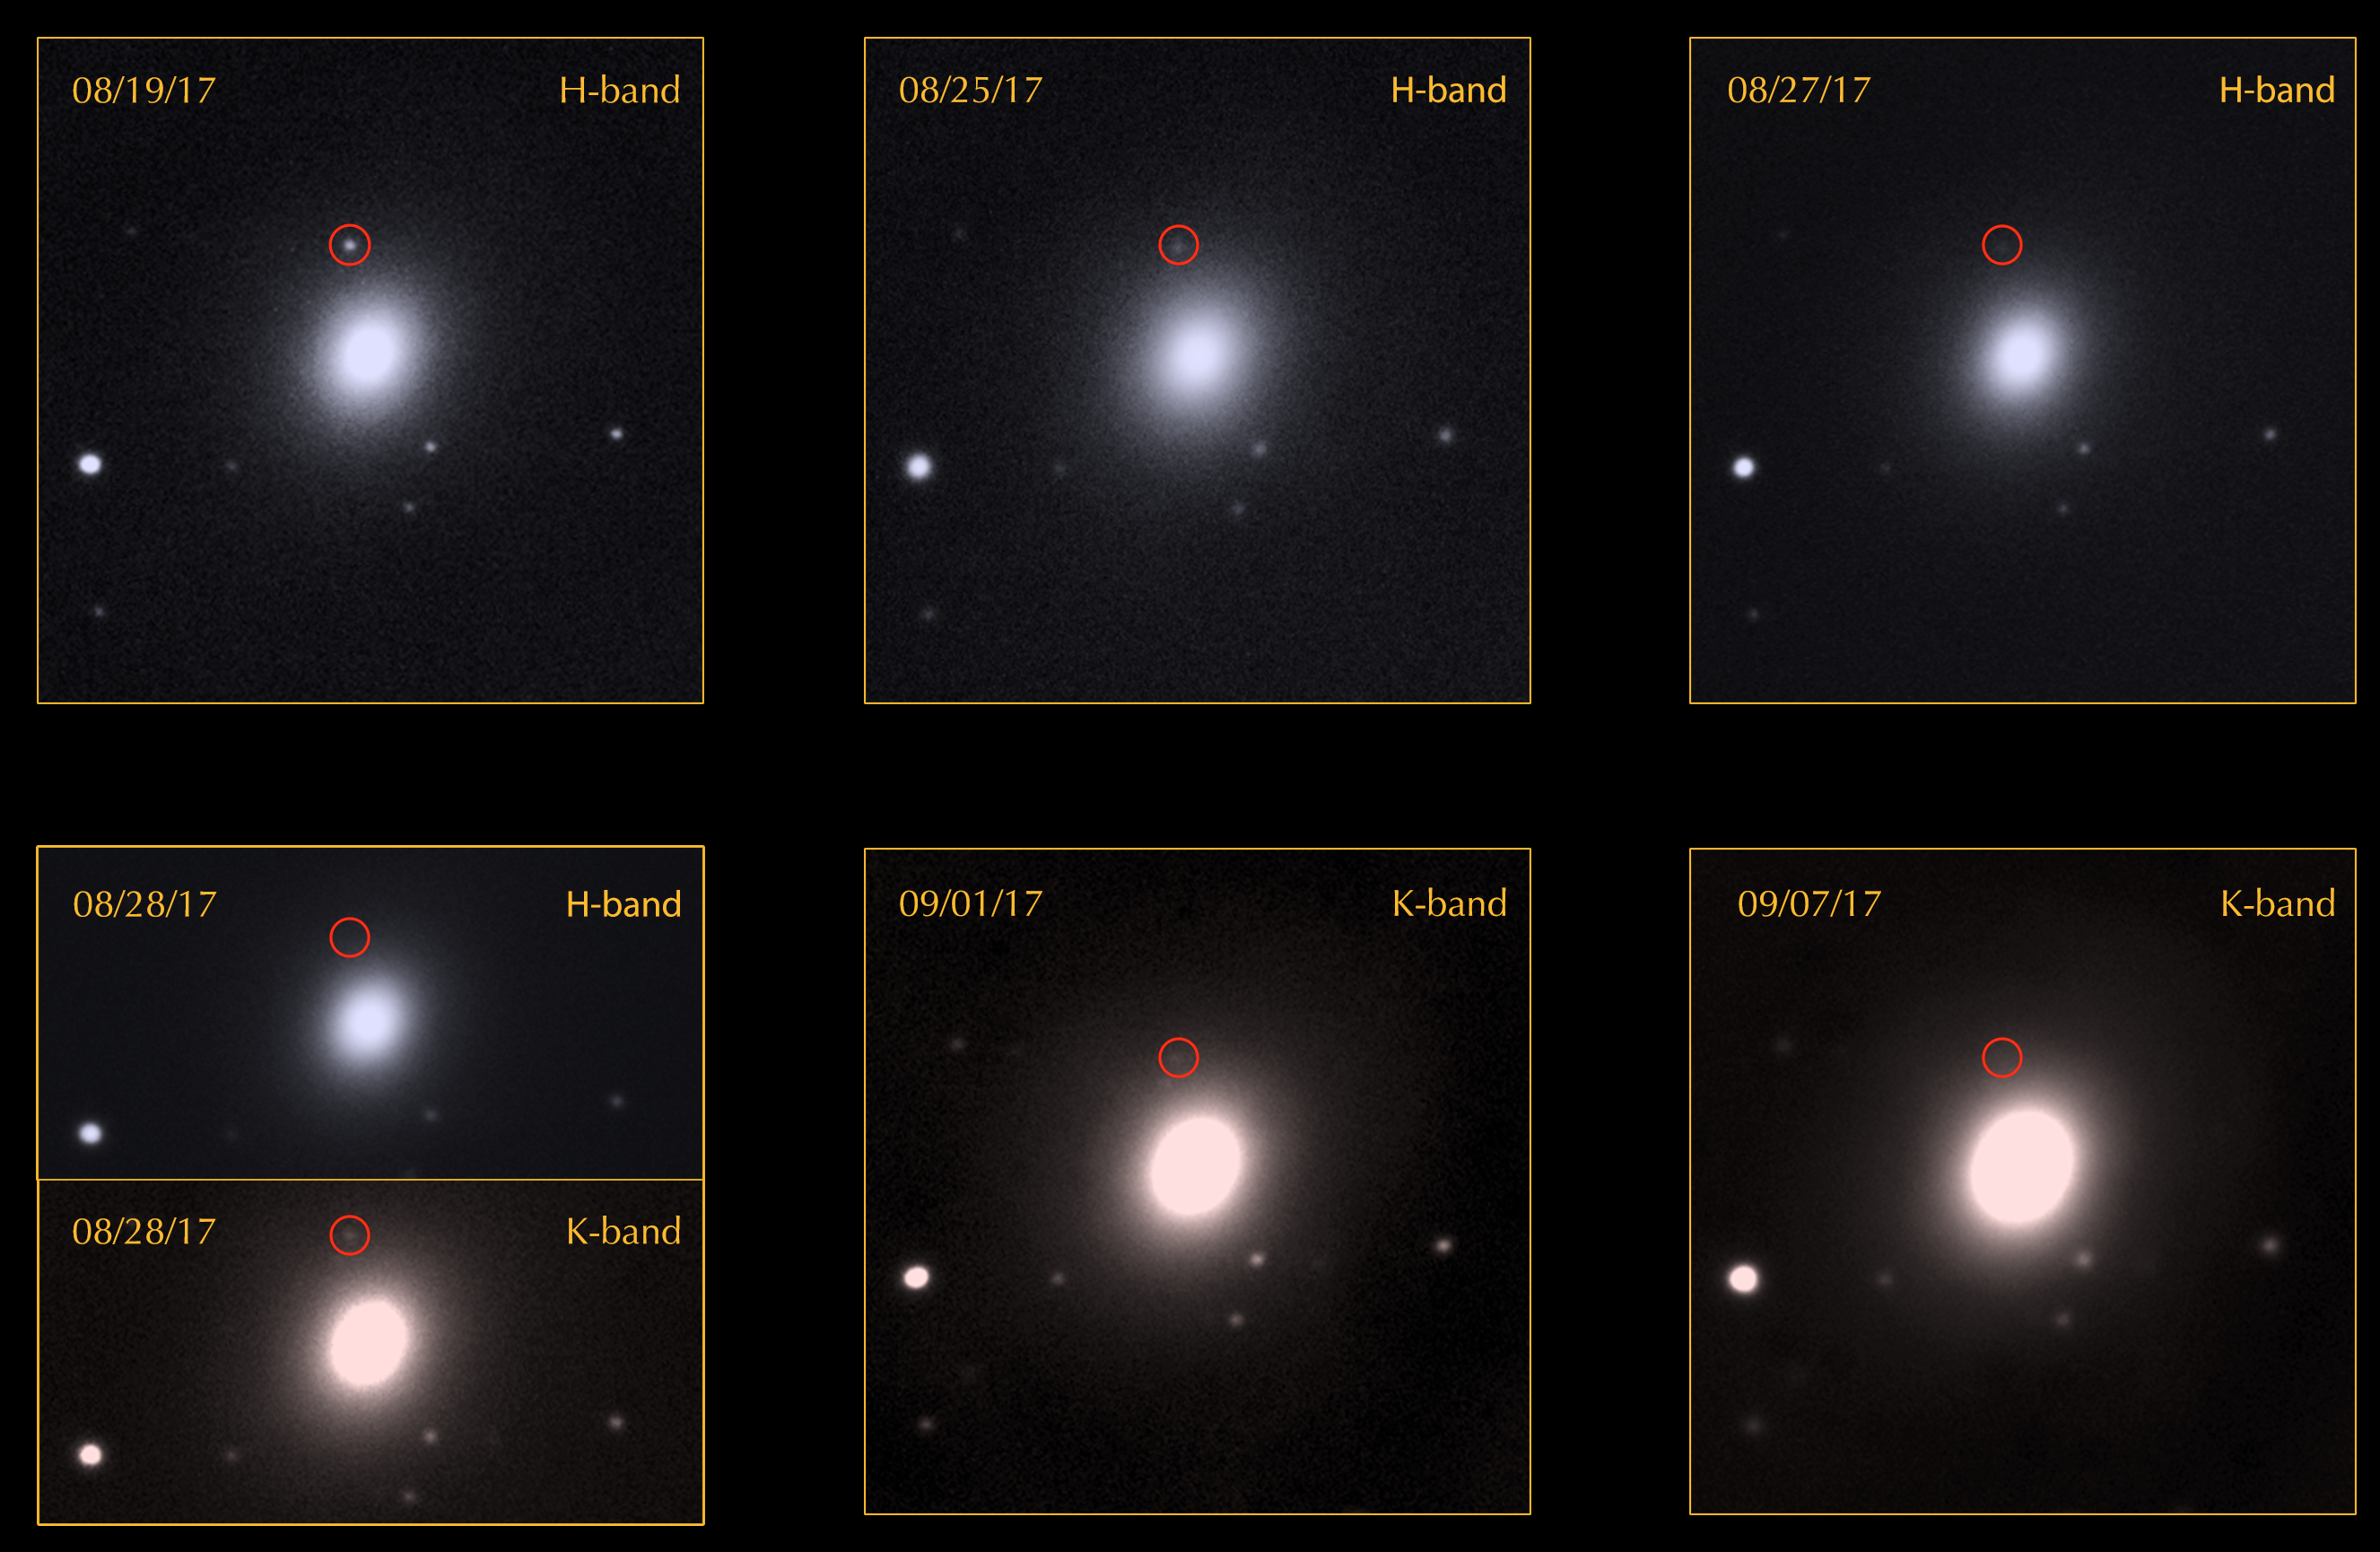

Astronomers Feast on First Light From Gravitational Wave Event

The image sequence above shows infrared imaging from the FLAMINGOS-2 imager and spectrograph for a period of over two weeks. The top row features images in the h-band, a shorter (bluer) wavelength of infrared light. The bottom row focuses mostly on k-band images, which are longer (redder) wavelengths of light. This sequence reveals how the object became redder as it faded from view.

Credit: Gemini Observatory/NSF/AURA/Edo Berger (Harvard), Peter Blanchard (Harvard), Ryan Chornock (Ohio University), Leo Singer (NASA), Mansi Kasliwal (Caltech), Ryan Lau (Caltech) and the GROWTH collaboration, Travis Rector (University of Alaska), Jennifer Miller (Gemini Observatory)